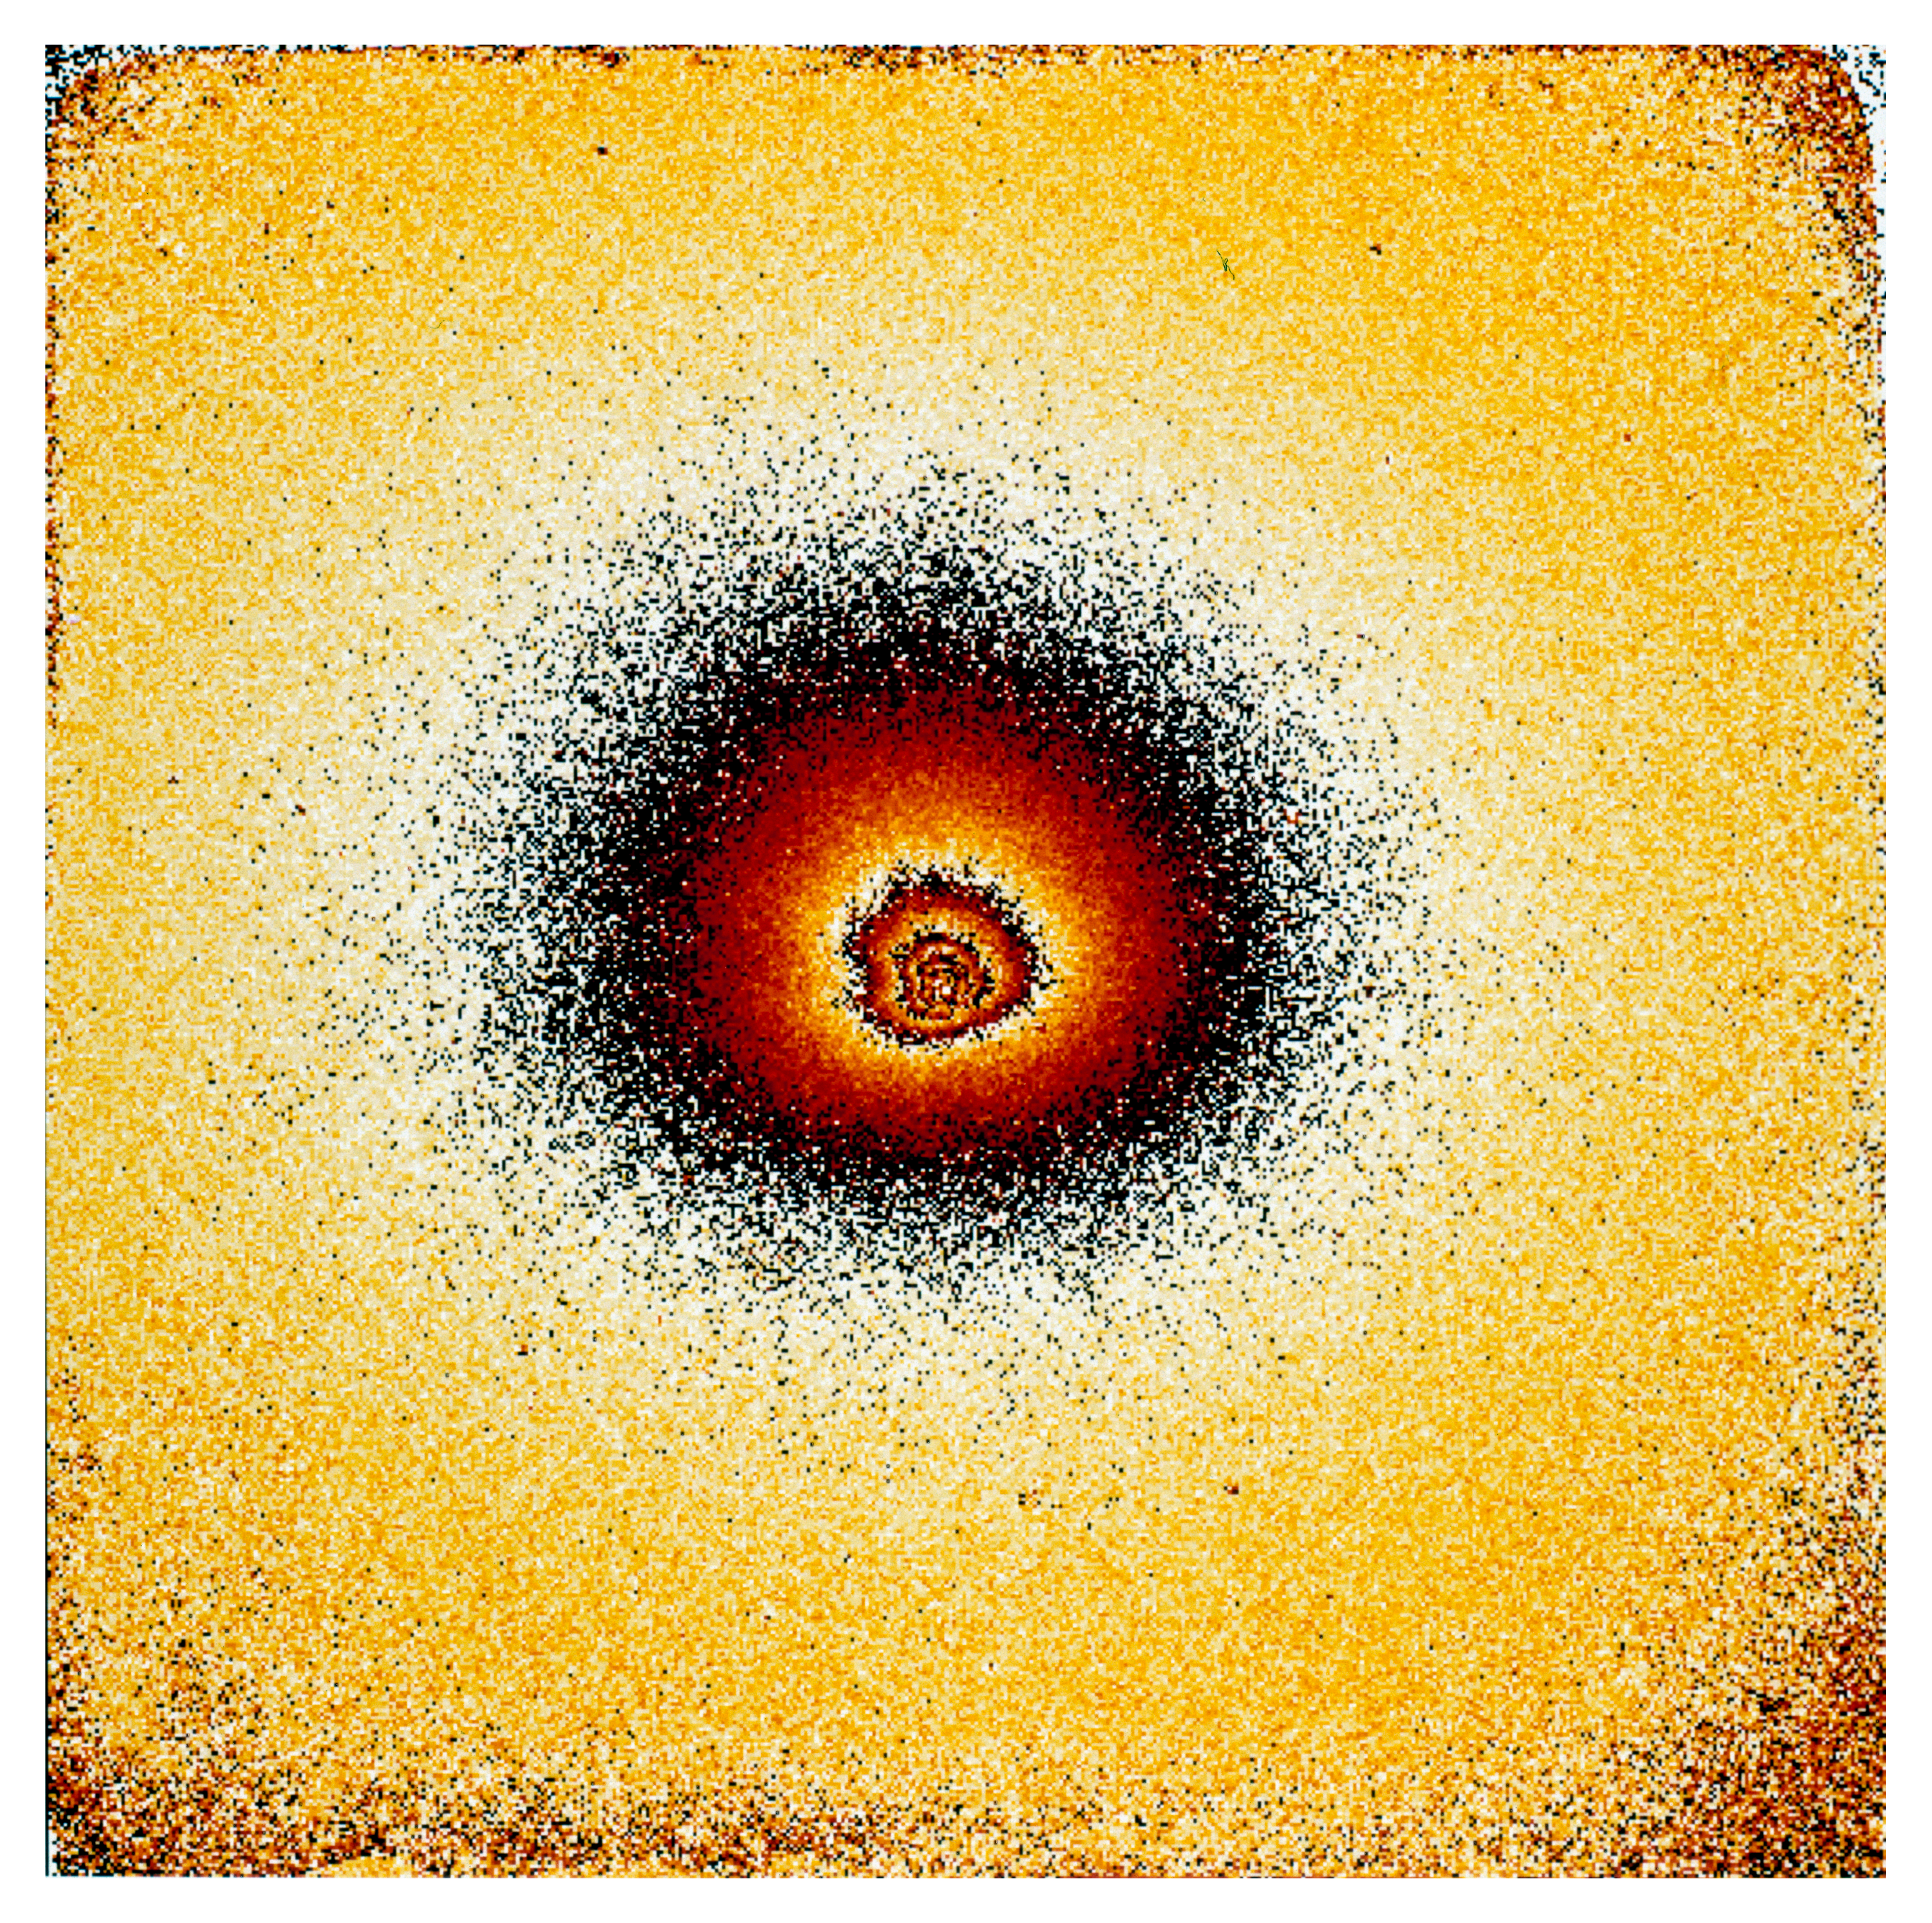

Gas and dust in comet Hale Bopp

This is one of four images in a series showing the appearance of Comet Hale Bopp in early November 1996. At this time it was approaching the Sun in the sky, and these images are some of the last made by a major astronomical telescope in 1996. They were made by Hermann Boehnhardt of the Astronomical Institute of the Ludwig-Maximilian-University in Munich (Germany). The images were taken at the Danish 1.5-metre telescope with the DFOSC multi-mode instrument on 2 November 1996 around 0 UT. The detector was a LORAL CCD chip (2052 x 2052 pix). The orientation is such that North is up and East is to the left. The pixel size is 0.4 arcsec. At the time of the exposures the comet was just 20 deg above the horizon and still in the twilight sky. The heliocentric distance was 2.49 AU (372 million km) and the Earth distance was 3.05 AU (456 million km). Thus, 1 pix = 885 km. The exposure time was 300 sec. It was obtained in the light of CN-molecules and has been flat-fielded. The field measures about 13.5 x 13.5 arcmin

Credit: ESO